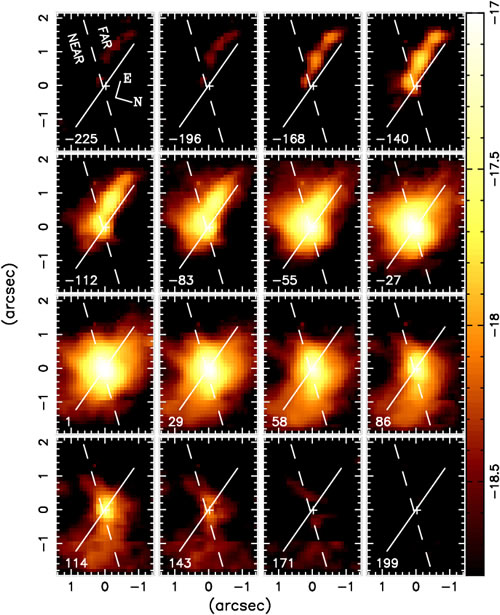

Tomography of gas inflow into the central region of NGC 4051

Tomography of gas inflow into the central region of NGC 4051 showing velocity slices along the H2 profile with a velocity bin of ~42 kilometers/second. The cross indicates the position of the nucleus. The inflow along the nuclear spiral is observed in blueshift in the top panels and in redshift in the bottom panels.

Credit: International Gemini Observatory/NOIRLab/NSF/AURA